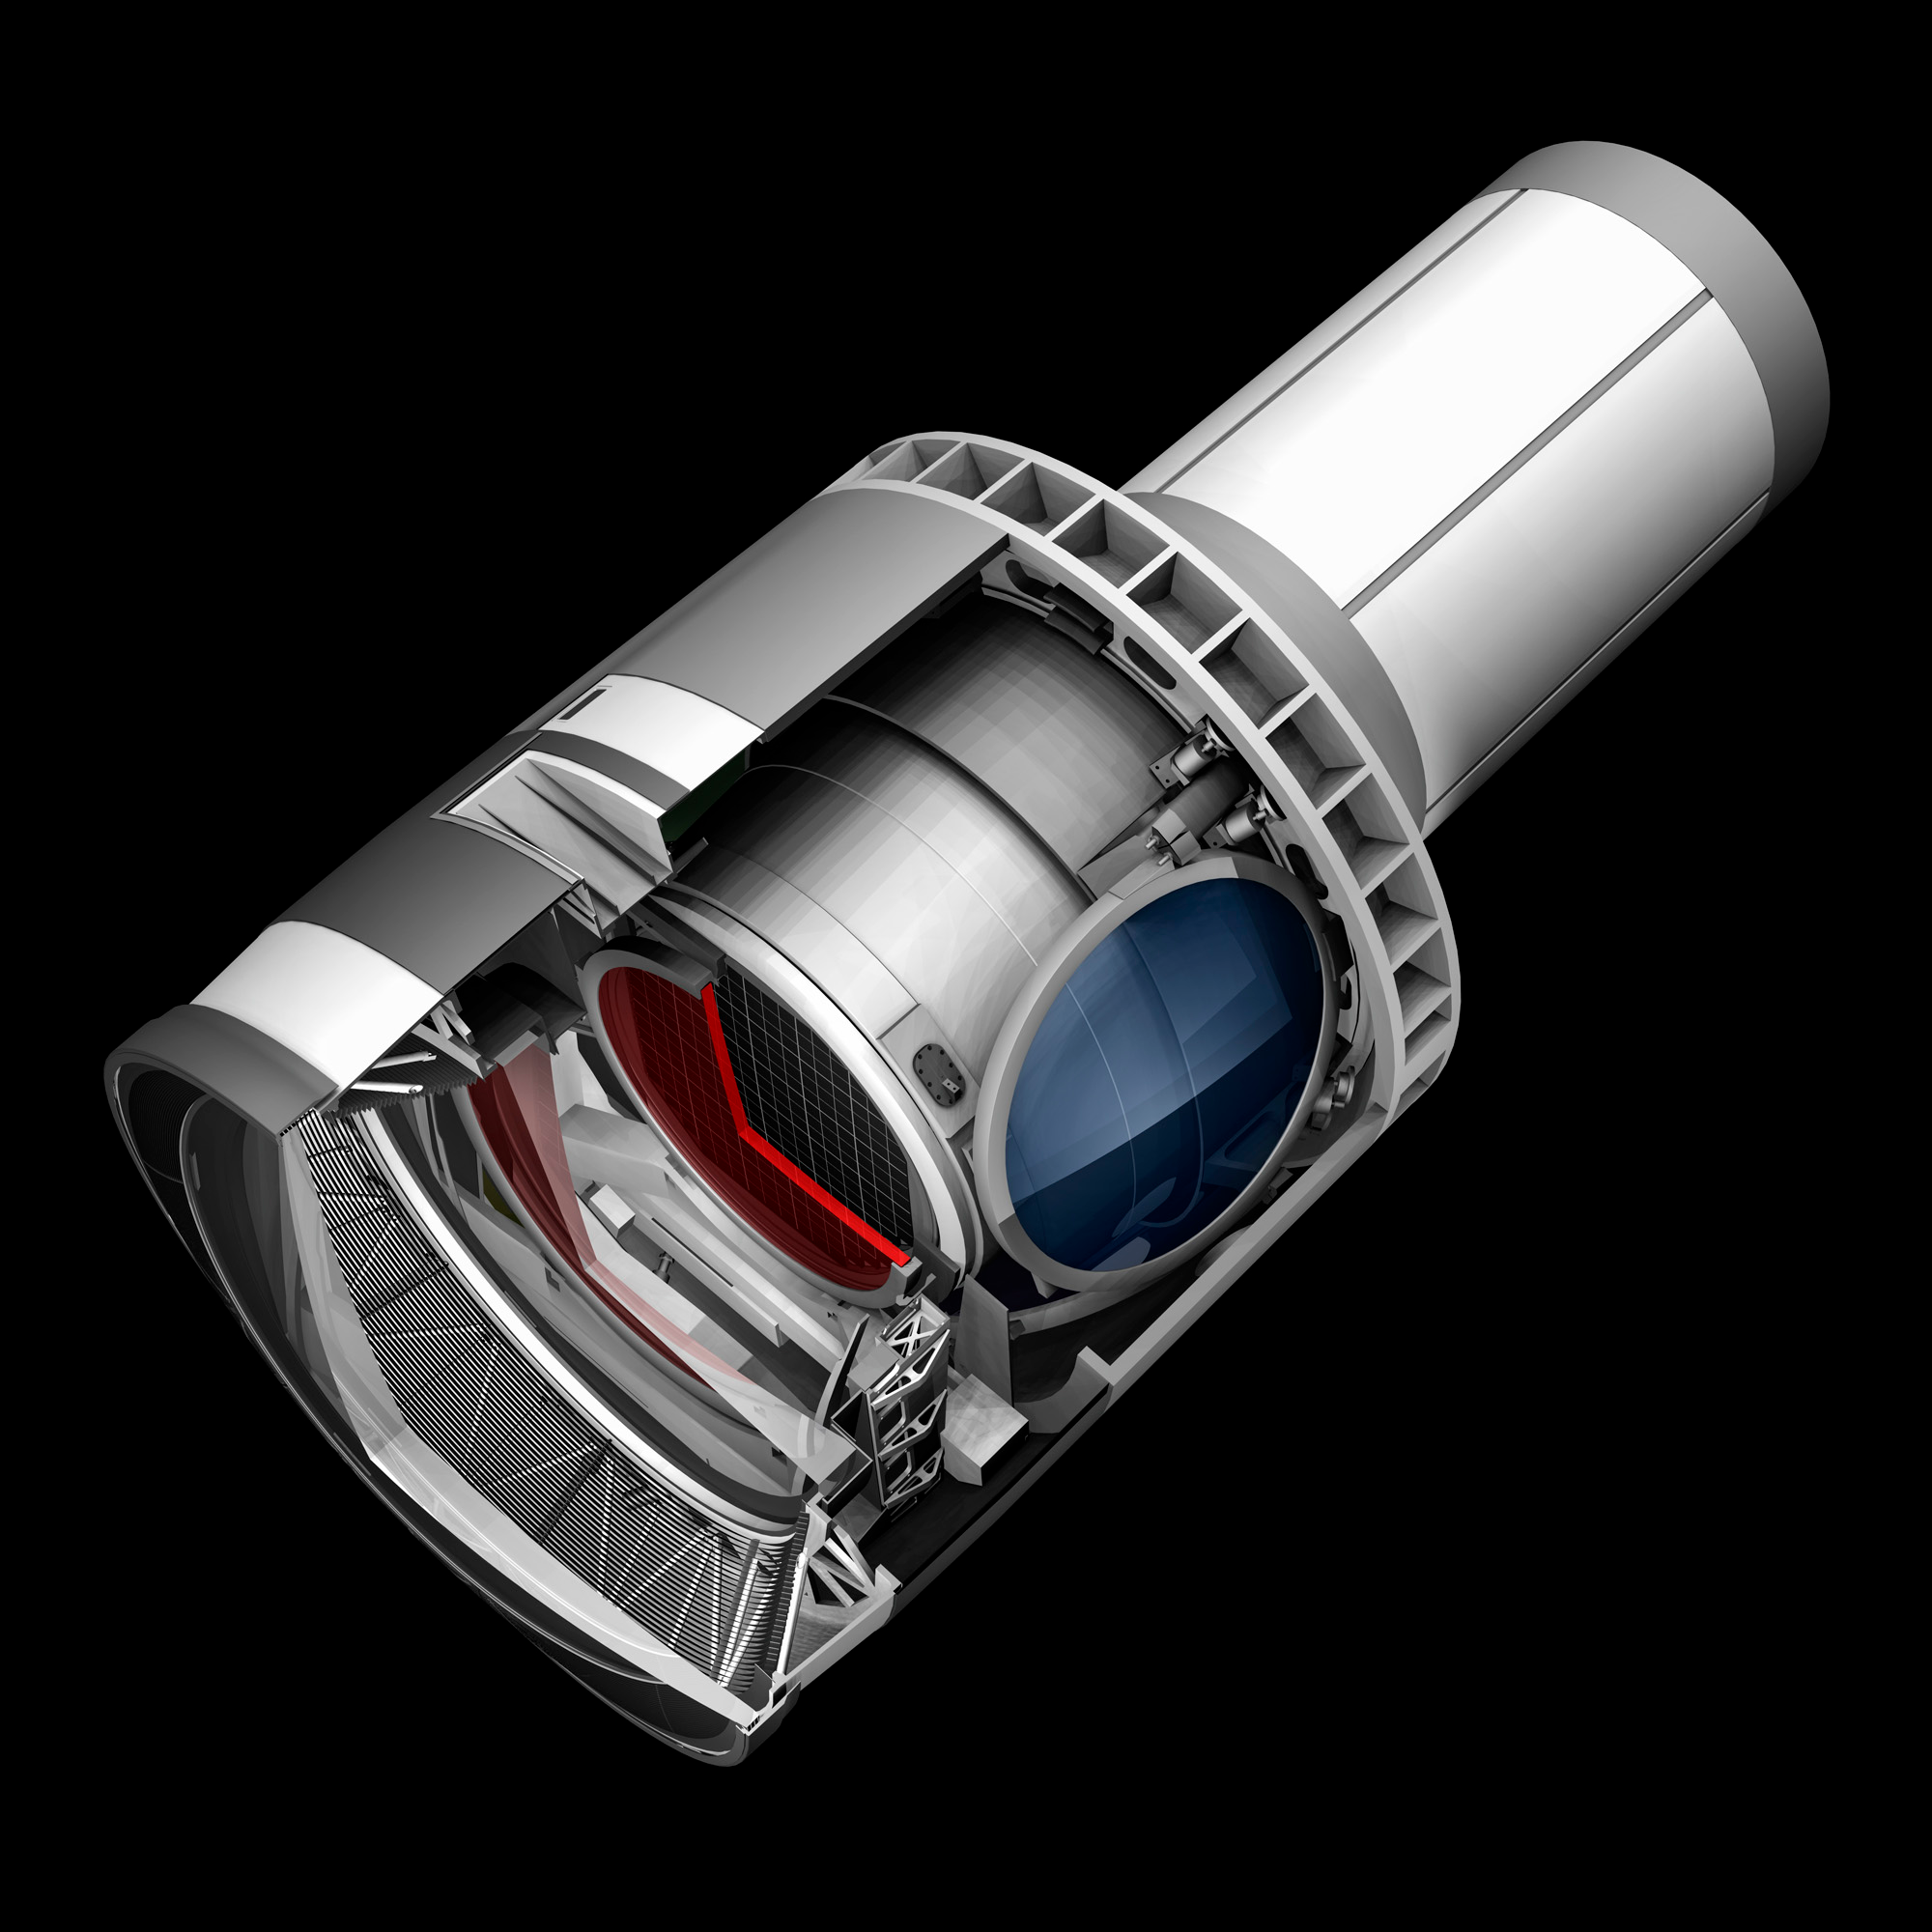

Camera Cutaway 3

A baseline design rendering of the LSST Camera with a cut away to show the inner workings.

Credit: SLAC/Vera C. Rubin Observatory/ NOIRLab Office